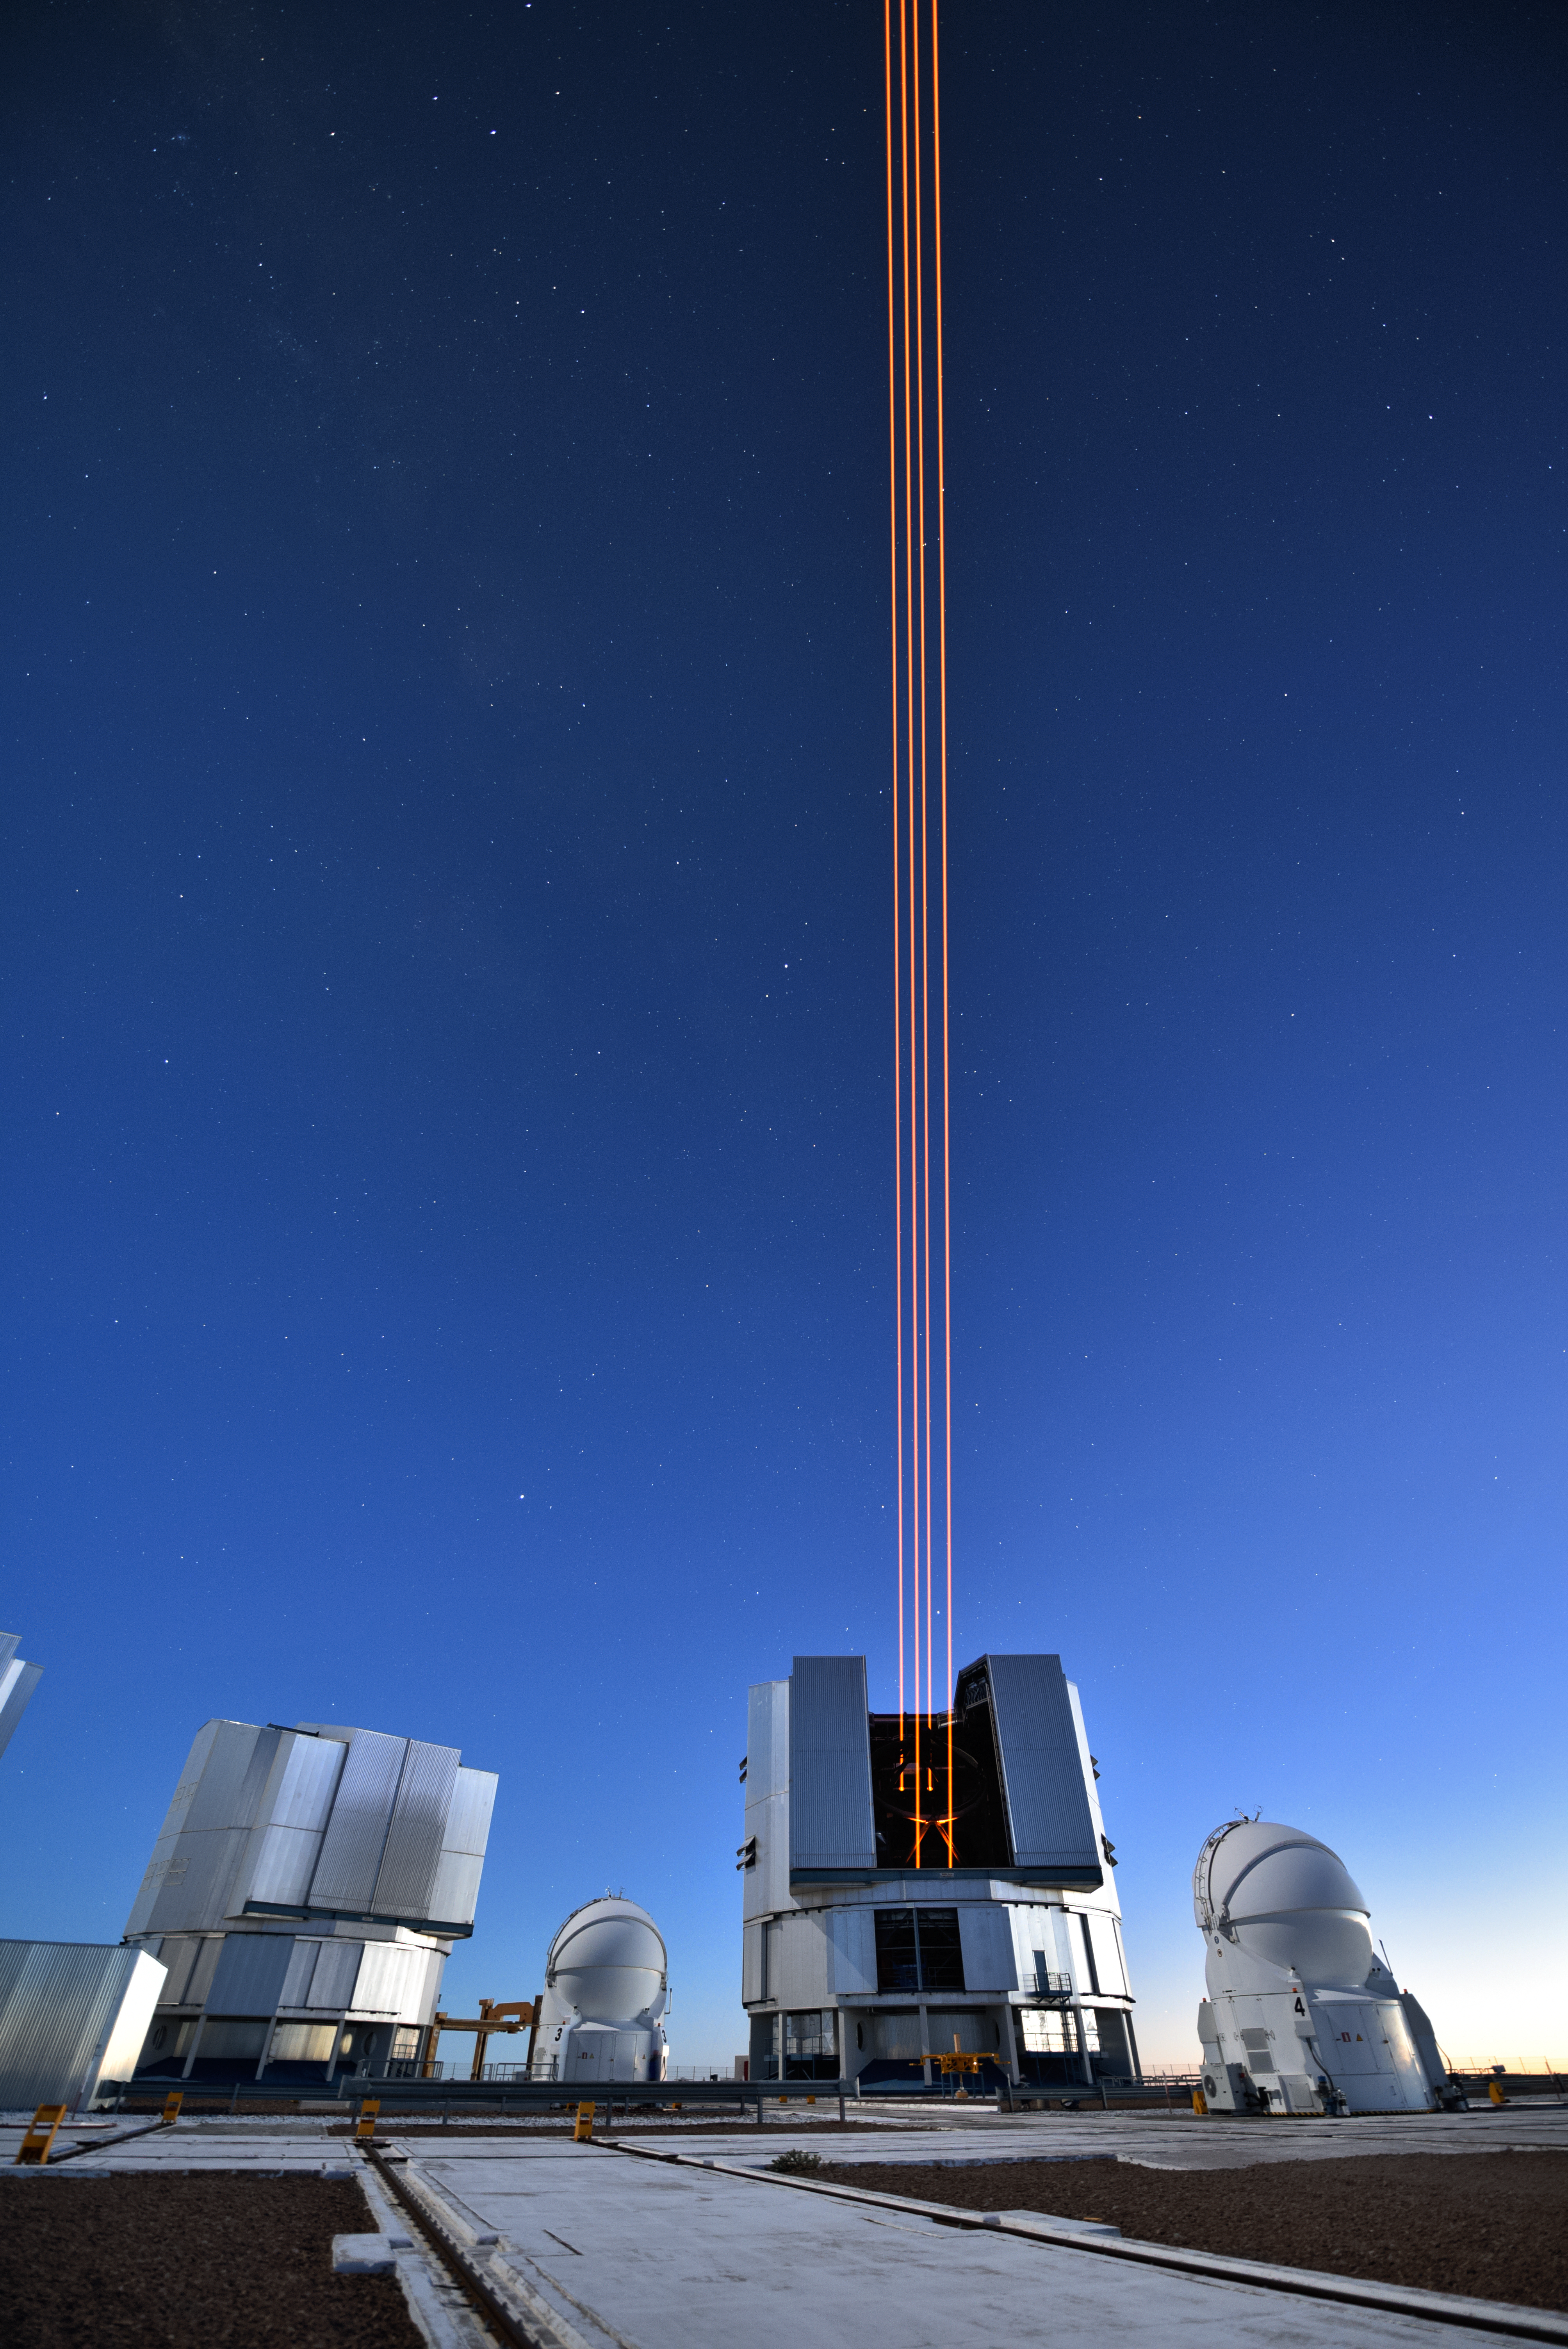

The most powerful laser guide star system in the world sees first light at the Paranal Observatory

On 26 April 2016 an event at ESO’s Paranal Observatory in Chile marked the brilliant first light for the four powerful lasers that form a crucial part of the adaptive optics systems on ESO’s Very Large Telescope. Attendees were treated to a spectacular display of cutting-edge laser technology against the majestic skies of Paranal. These are the most powerful laser guide stars ever used for astronomy and mark the first use of multiple laser guide stars at ESO.

This image shows the four beams emerging from the new laser system on Unit Telescope 4 of the VLT.

Credit: ESO/G. Hüdepohl